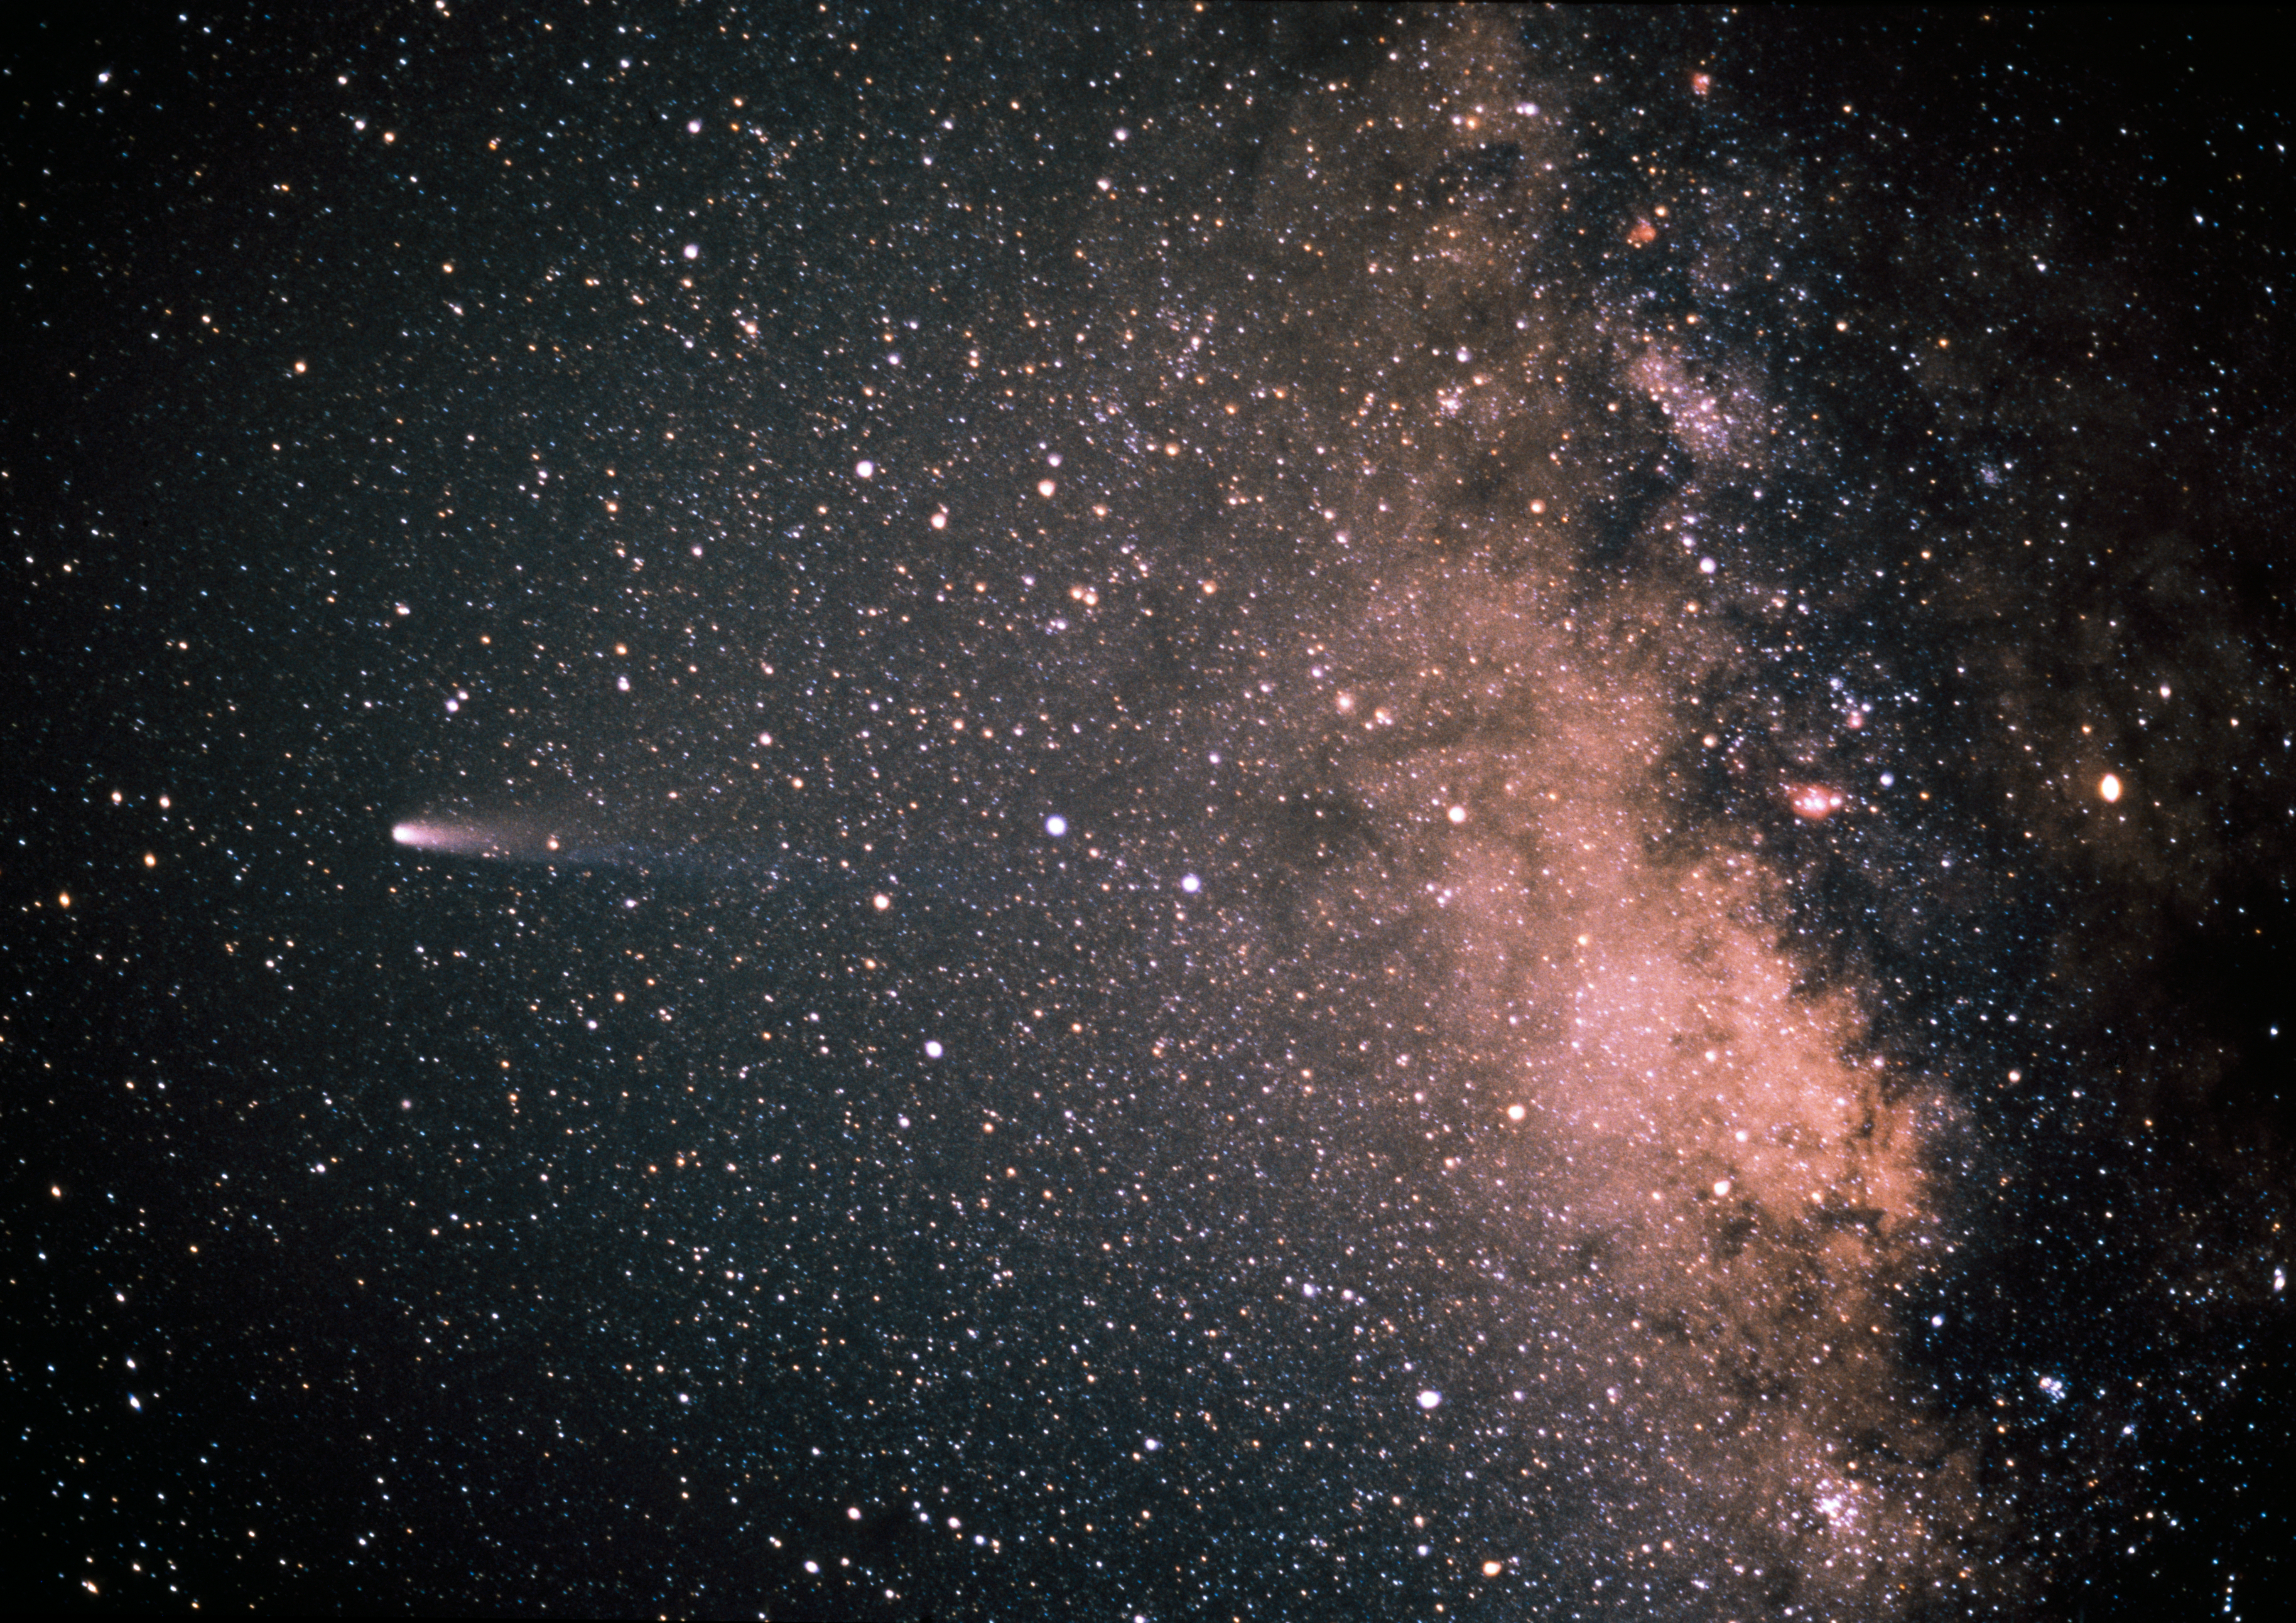

Comet Halley and the Milky Way

Comet Halley and the Milky Way 21 March 1986.

Credit: ESO